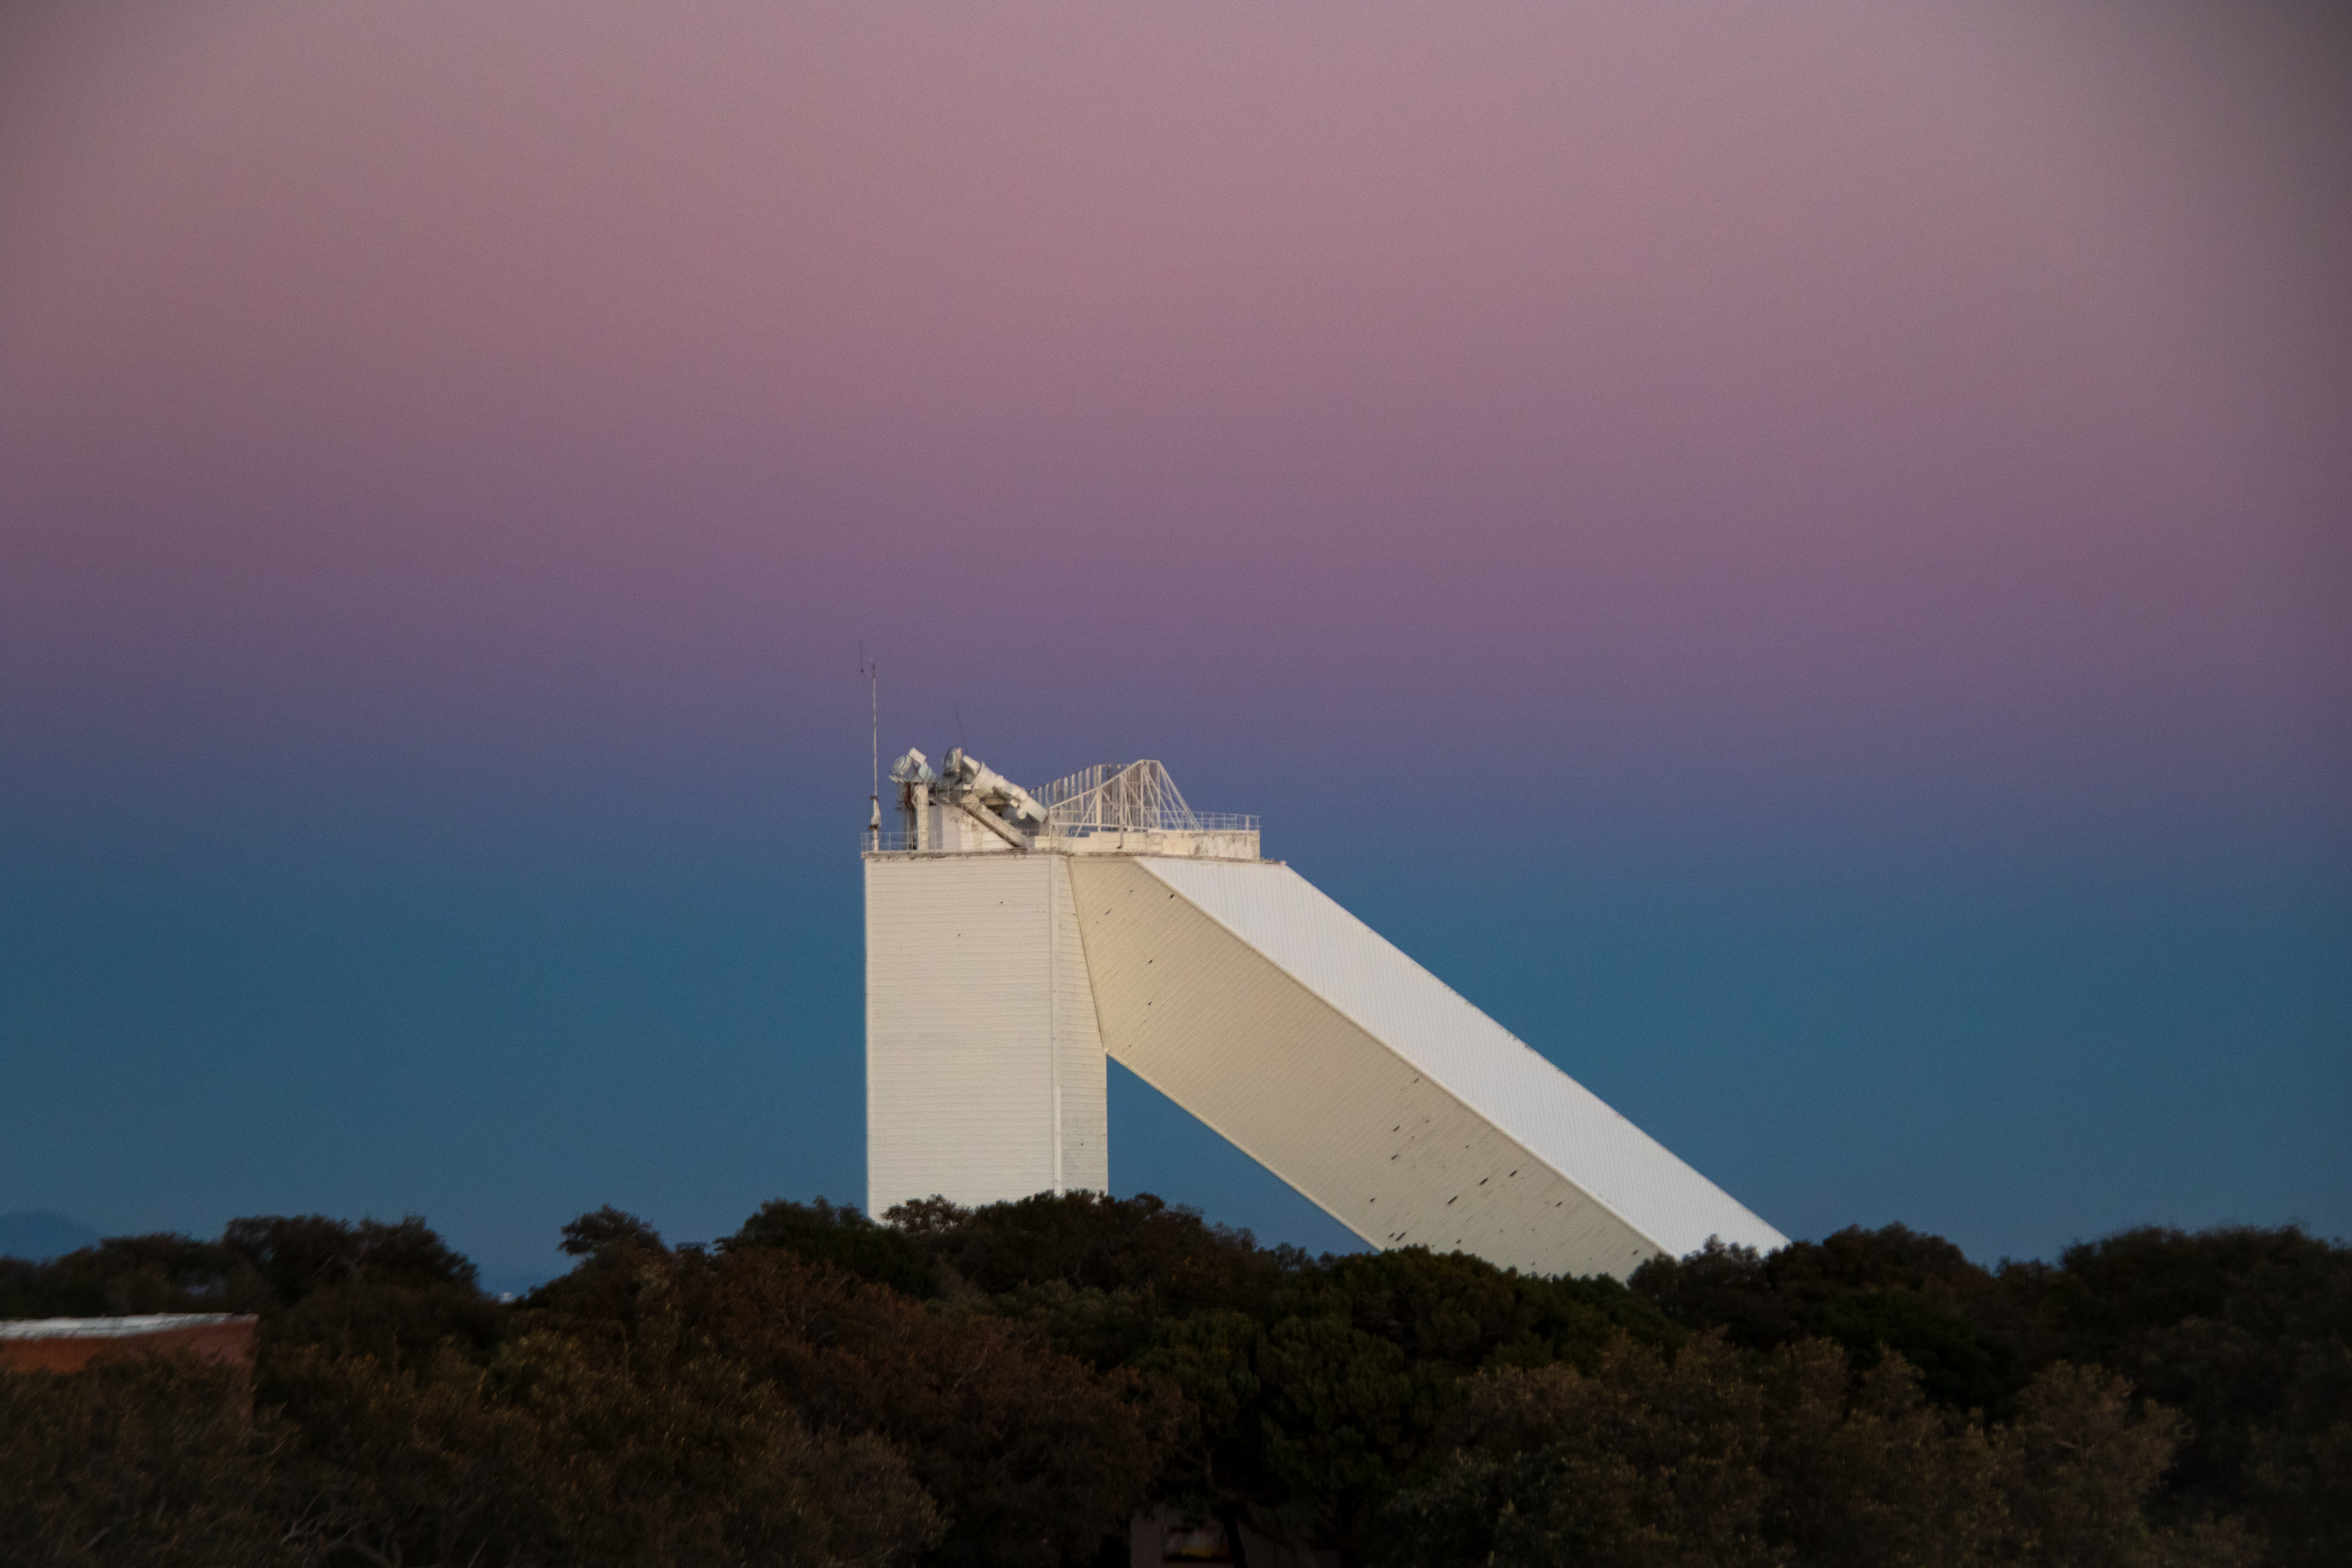

McMath-Pierce Solar Telescope at Dusk

The McMath-Pierce Solar Telescope during sunset on Kitt Peak National Observatory in Arizona.

Credit: Kitt Peak National Observatory/NOIRLab/NSF/AURA/P. Marenfeld